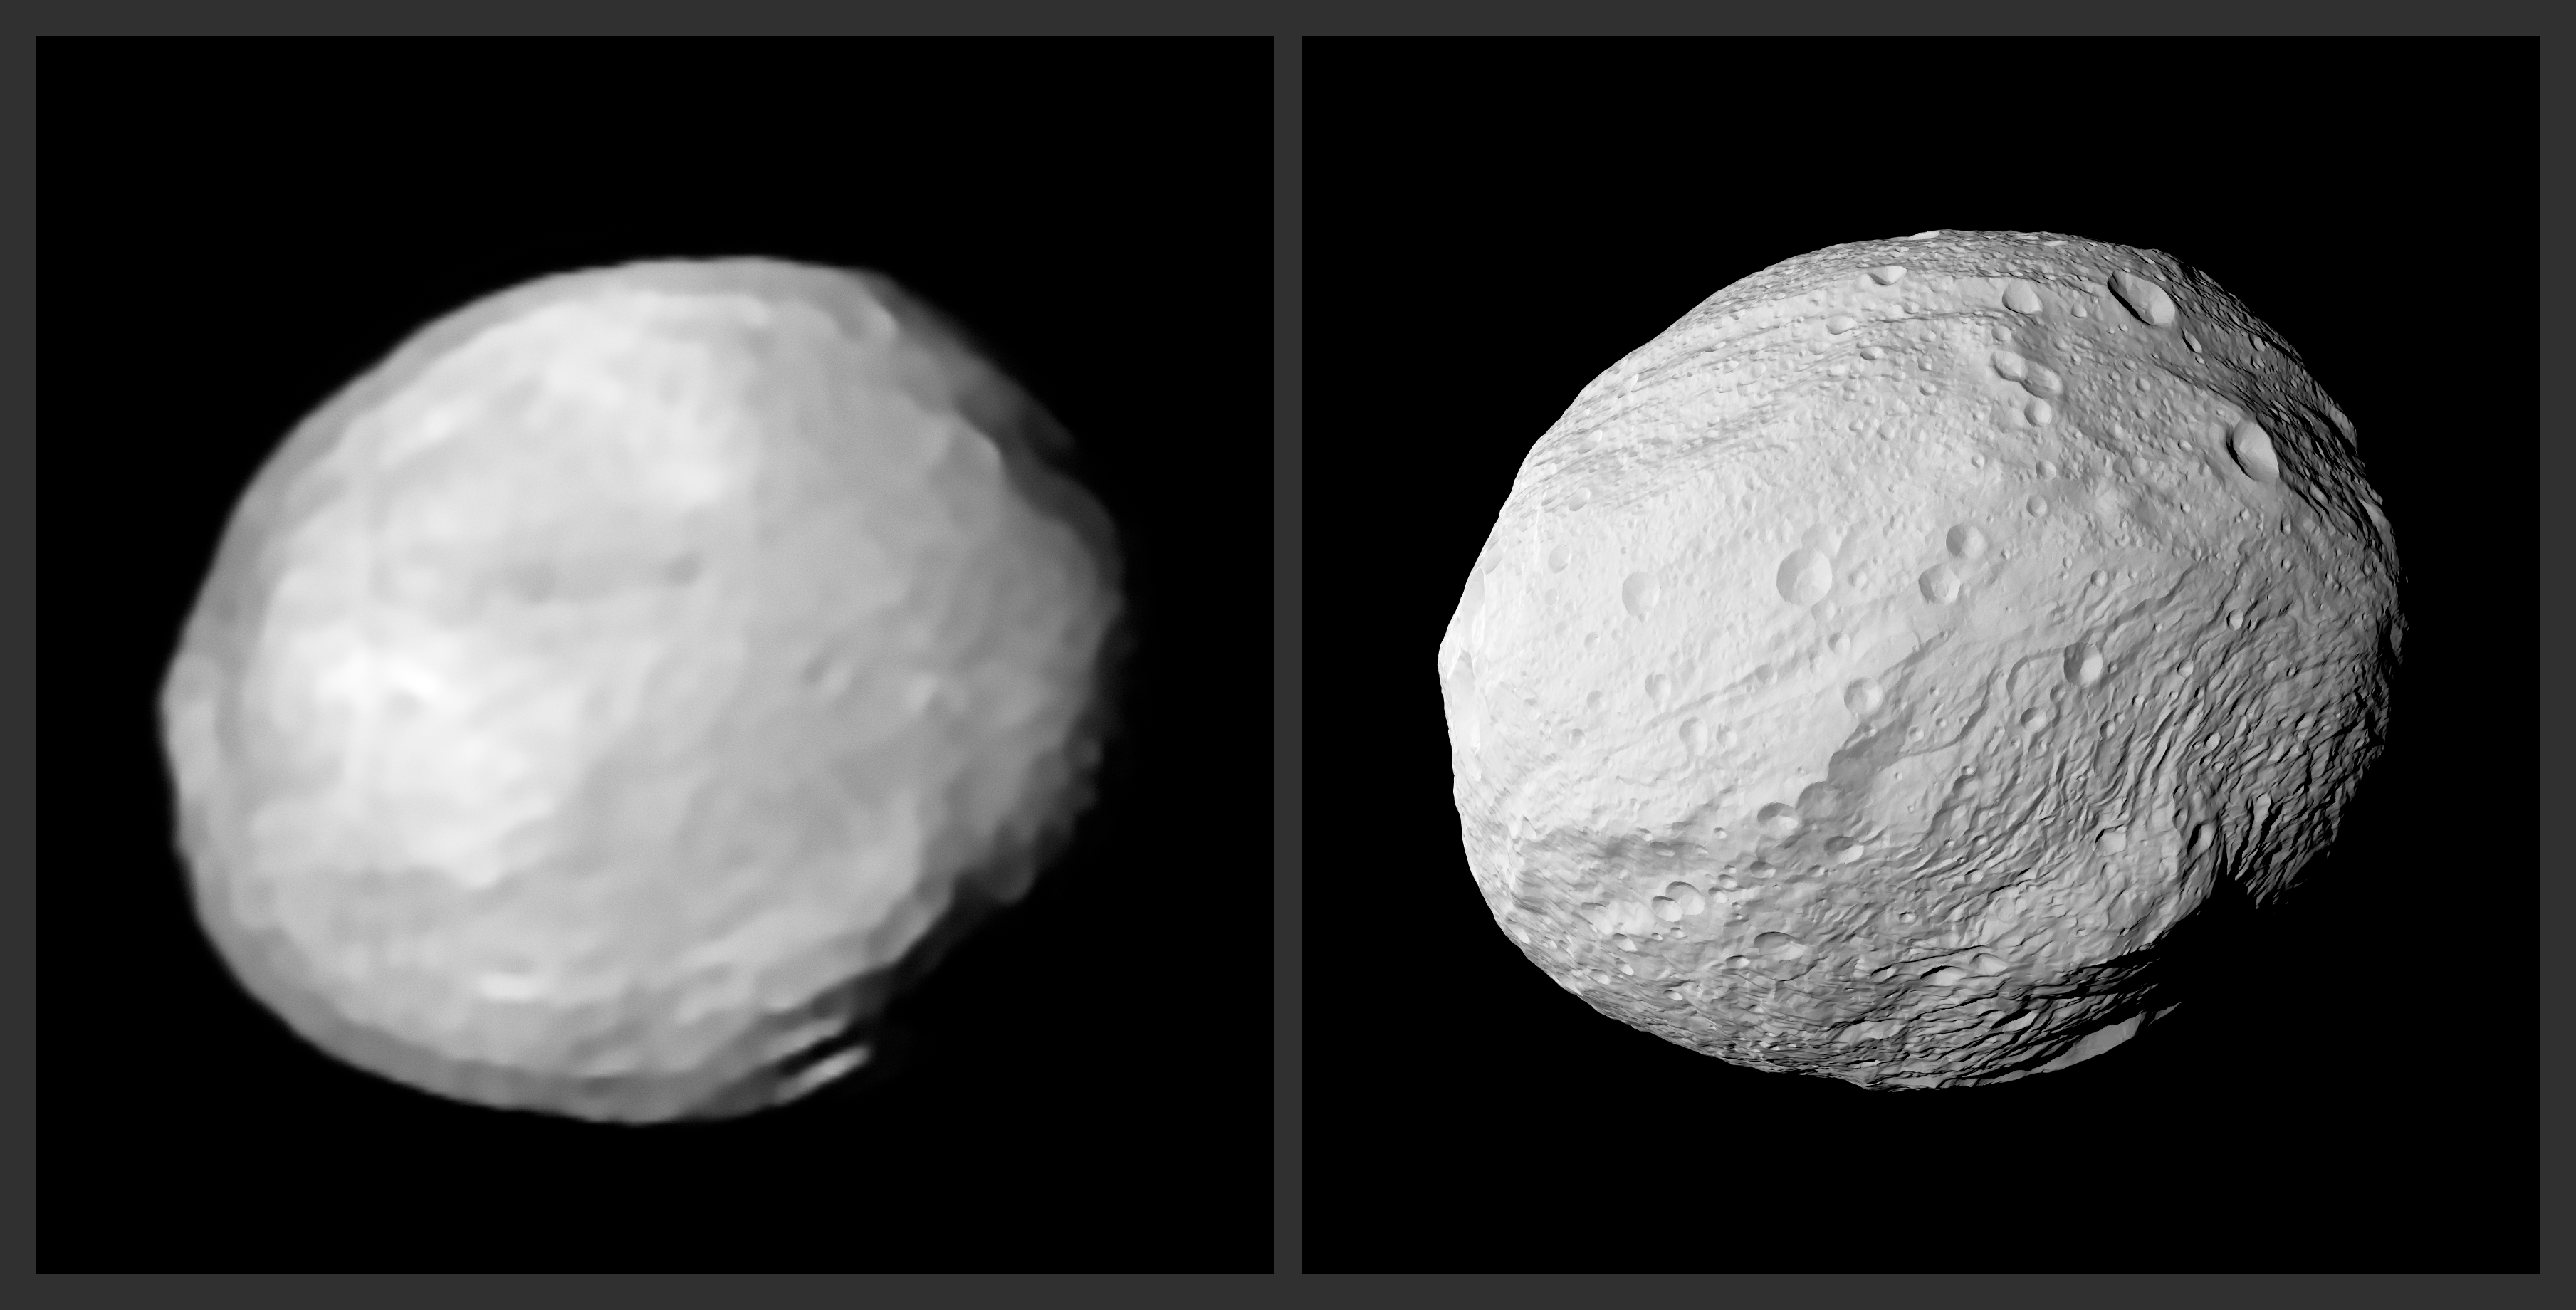

New SPHERE view of Vesta

Sitting between Mars and Jupiter, the doughnut-shaped asteroid belt is packed full of rocky bodies and debris. Despite its fragmented, rubbly nature, the total mass contained within the belt is considerable — roughly four per cent of that of the Moon! The majority of this mass is contained within two distinctive bodies: Ceres, a dwarf planet estimated to make up a third of the mass of the belt, and the asteroid Vesta, which holds around nine per cent of it. Vesta is pictured here.

Vesta was recently observed by the SPHERE/ZIMPOL instrument on ESO’s Very Large Telescope (VLT) — the SPHERE image is shown on the left (see the single image here), produced using the MISTRAL algorithm, with a synthetic view derived from space-based data shown on the right for comparison. SPHERE, the Spectro-Polarimetric High-contrast Exoplanet REsearch instrument, is a powerful planet-finding and direct imaging instrument. ZIMPOL is one of its subsystems: a specialised camera perfectly suited to taking very sharp images of small objects — like Vesta.

The synthetic image was generated using a tool developed for space missions called OASIS. Factors such as the reflectance of Vesta’s surface and the geometric conditions of the VLT/SPHERE observations where accounted for by OASIS, which used a 3D model of Vesta’s shape based on images from NASA’s Dawn spacecraft (which completed a 14-month survey of Vesta between 2011 and 2012).

SPHERE’s image of Vesta is impressive given the separation between Earth and Vesta, and the small size of the asteroid — it lies twice as far from the Sun as our planet does, and has a mean diameter of just 525 kilometres. It shows Vesta’s main features: the giant impact basin at Vesta's south pole, and the mountain at the bottom right. This is the central peak of the Rheasilvia basin, and is roughly 22 kilometres high — over twice as high as the tallest mountain on Earth, Mauna Kea, which rises roughly 10 kilometres from the basin of the Pacific Ocean floor, and nearing the height of the mammoth Martian volcano Olympus Mons.

Credit: ESO/L. Jorda et al., P. Vernazza et al.